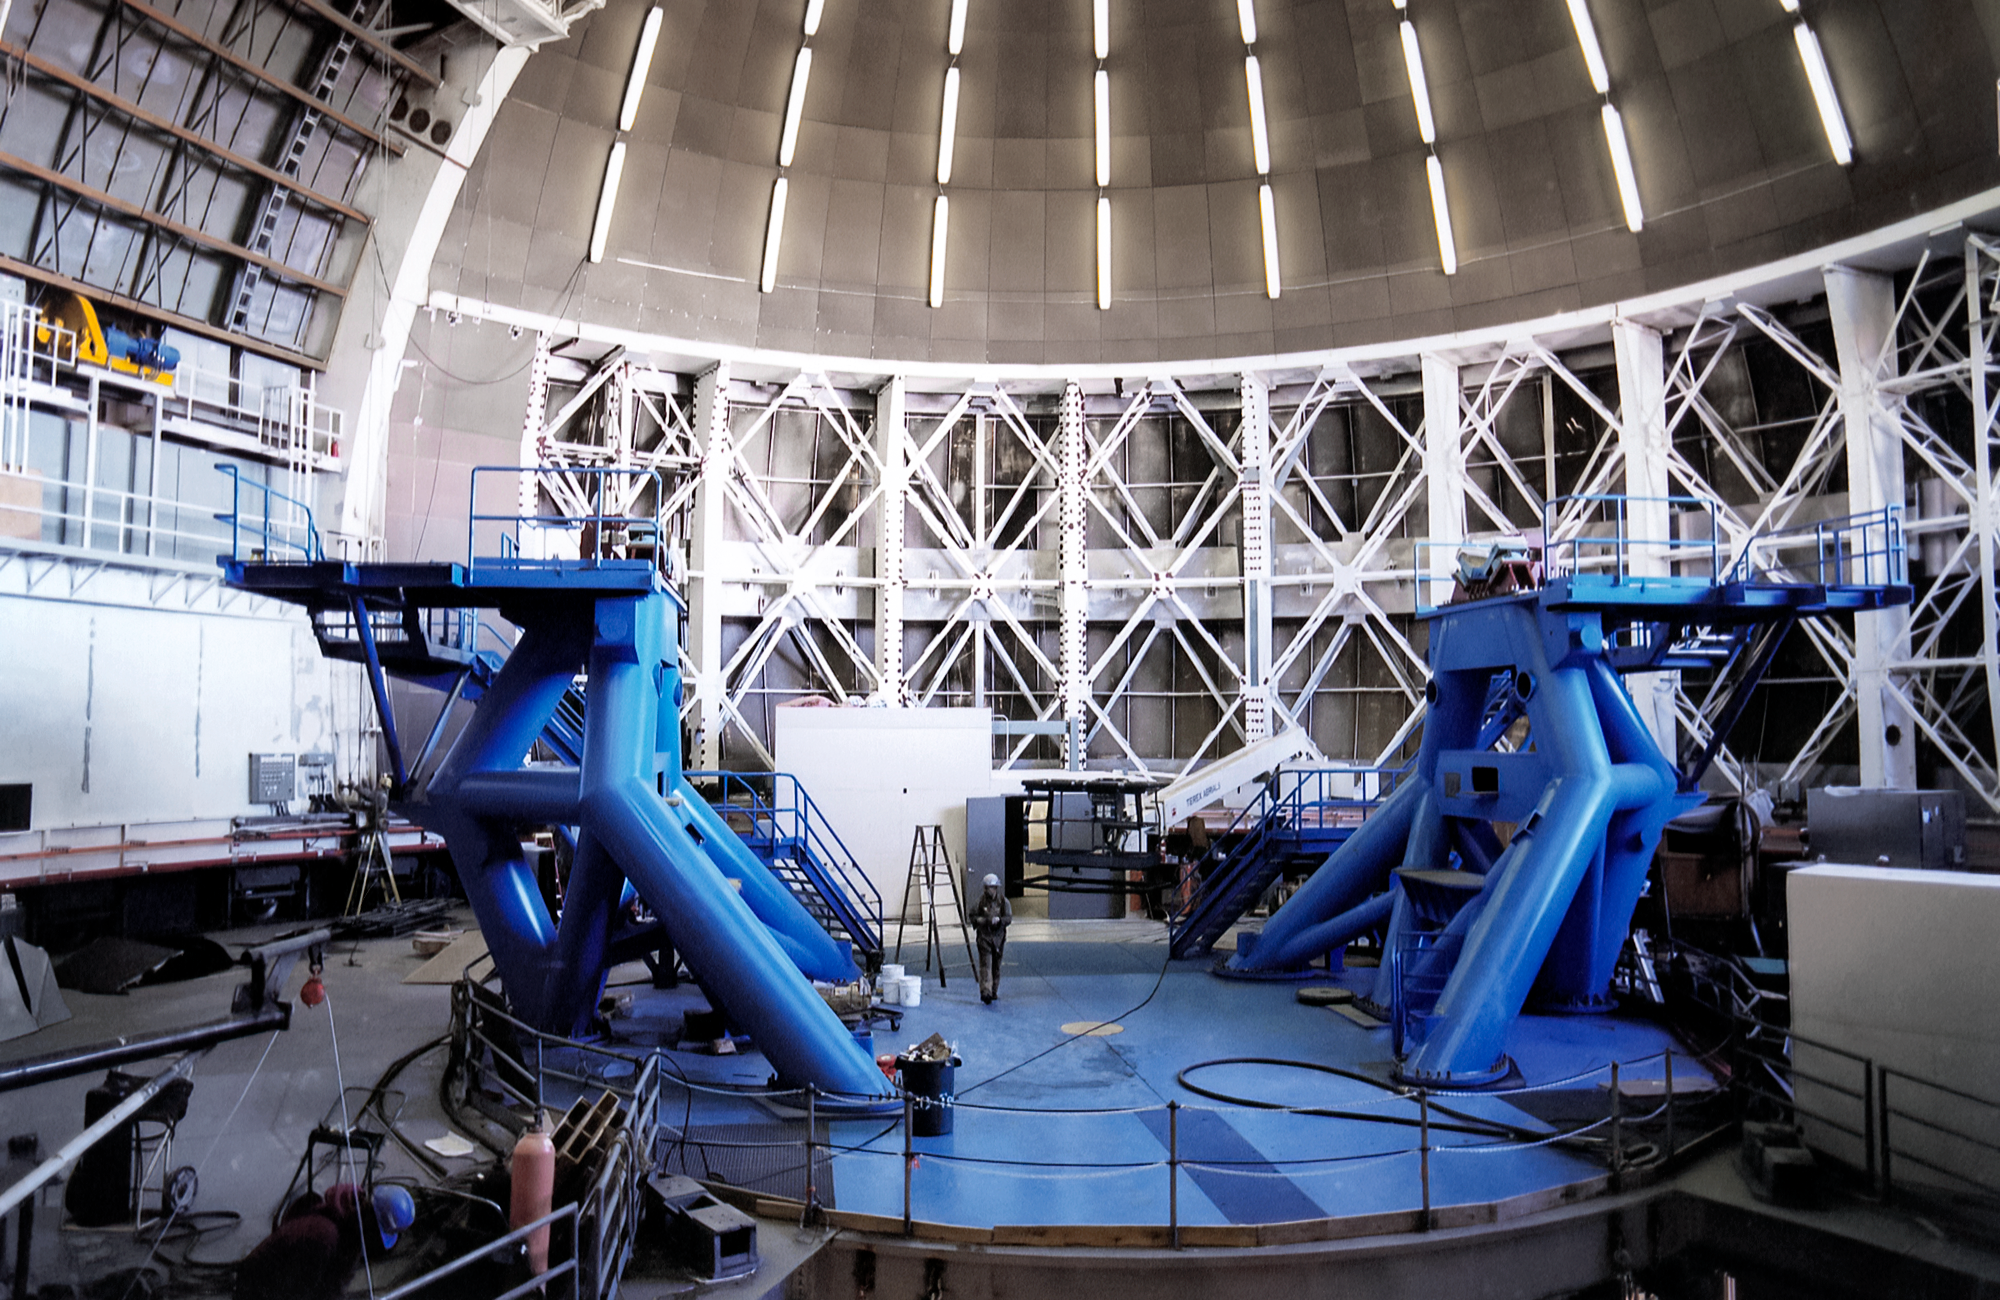

Gemini North Installation

Gemini North telescope installation on Maunakea in 1998.

Credit: International Gemini Observatory/NOIRLab/NSF/AURA